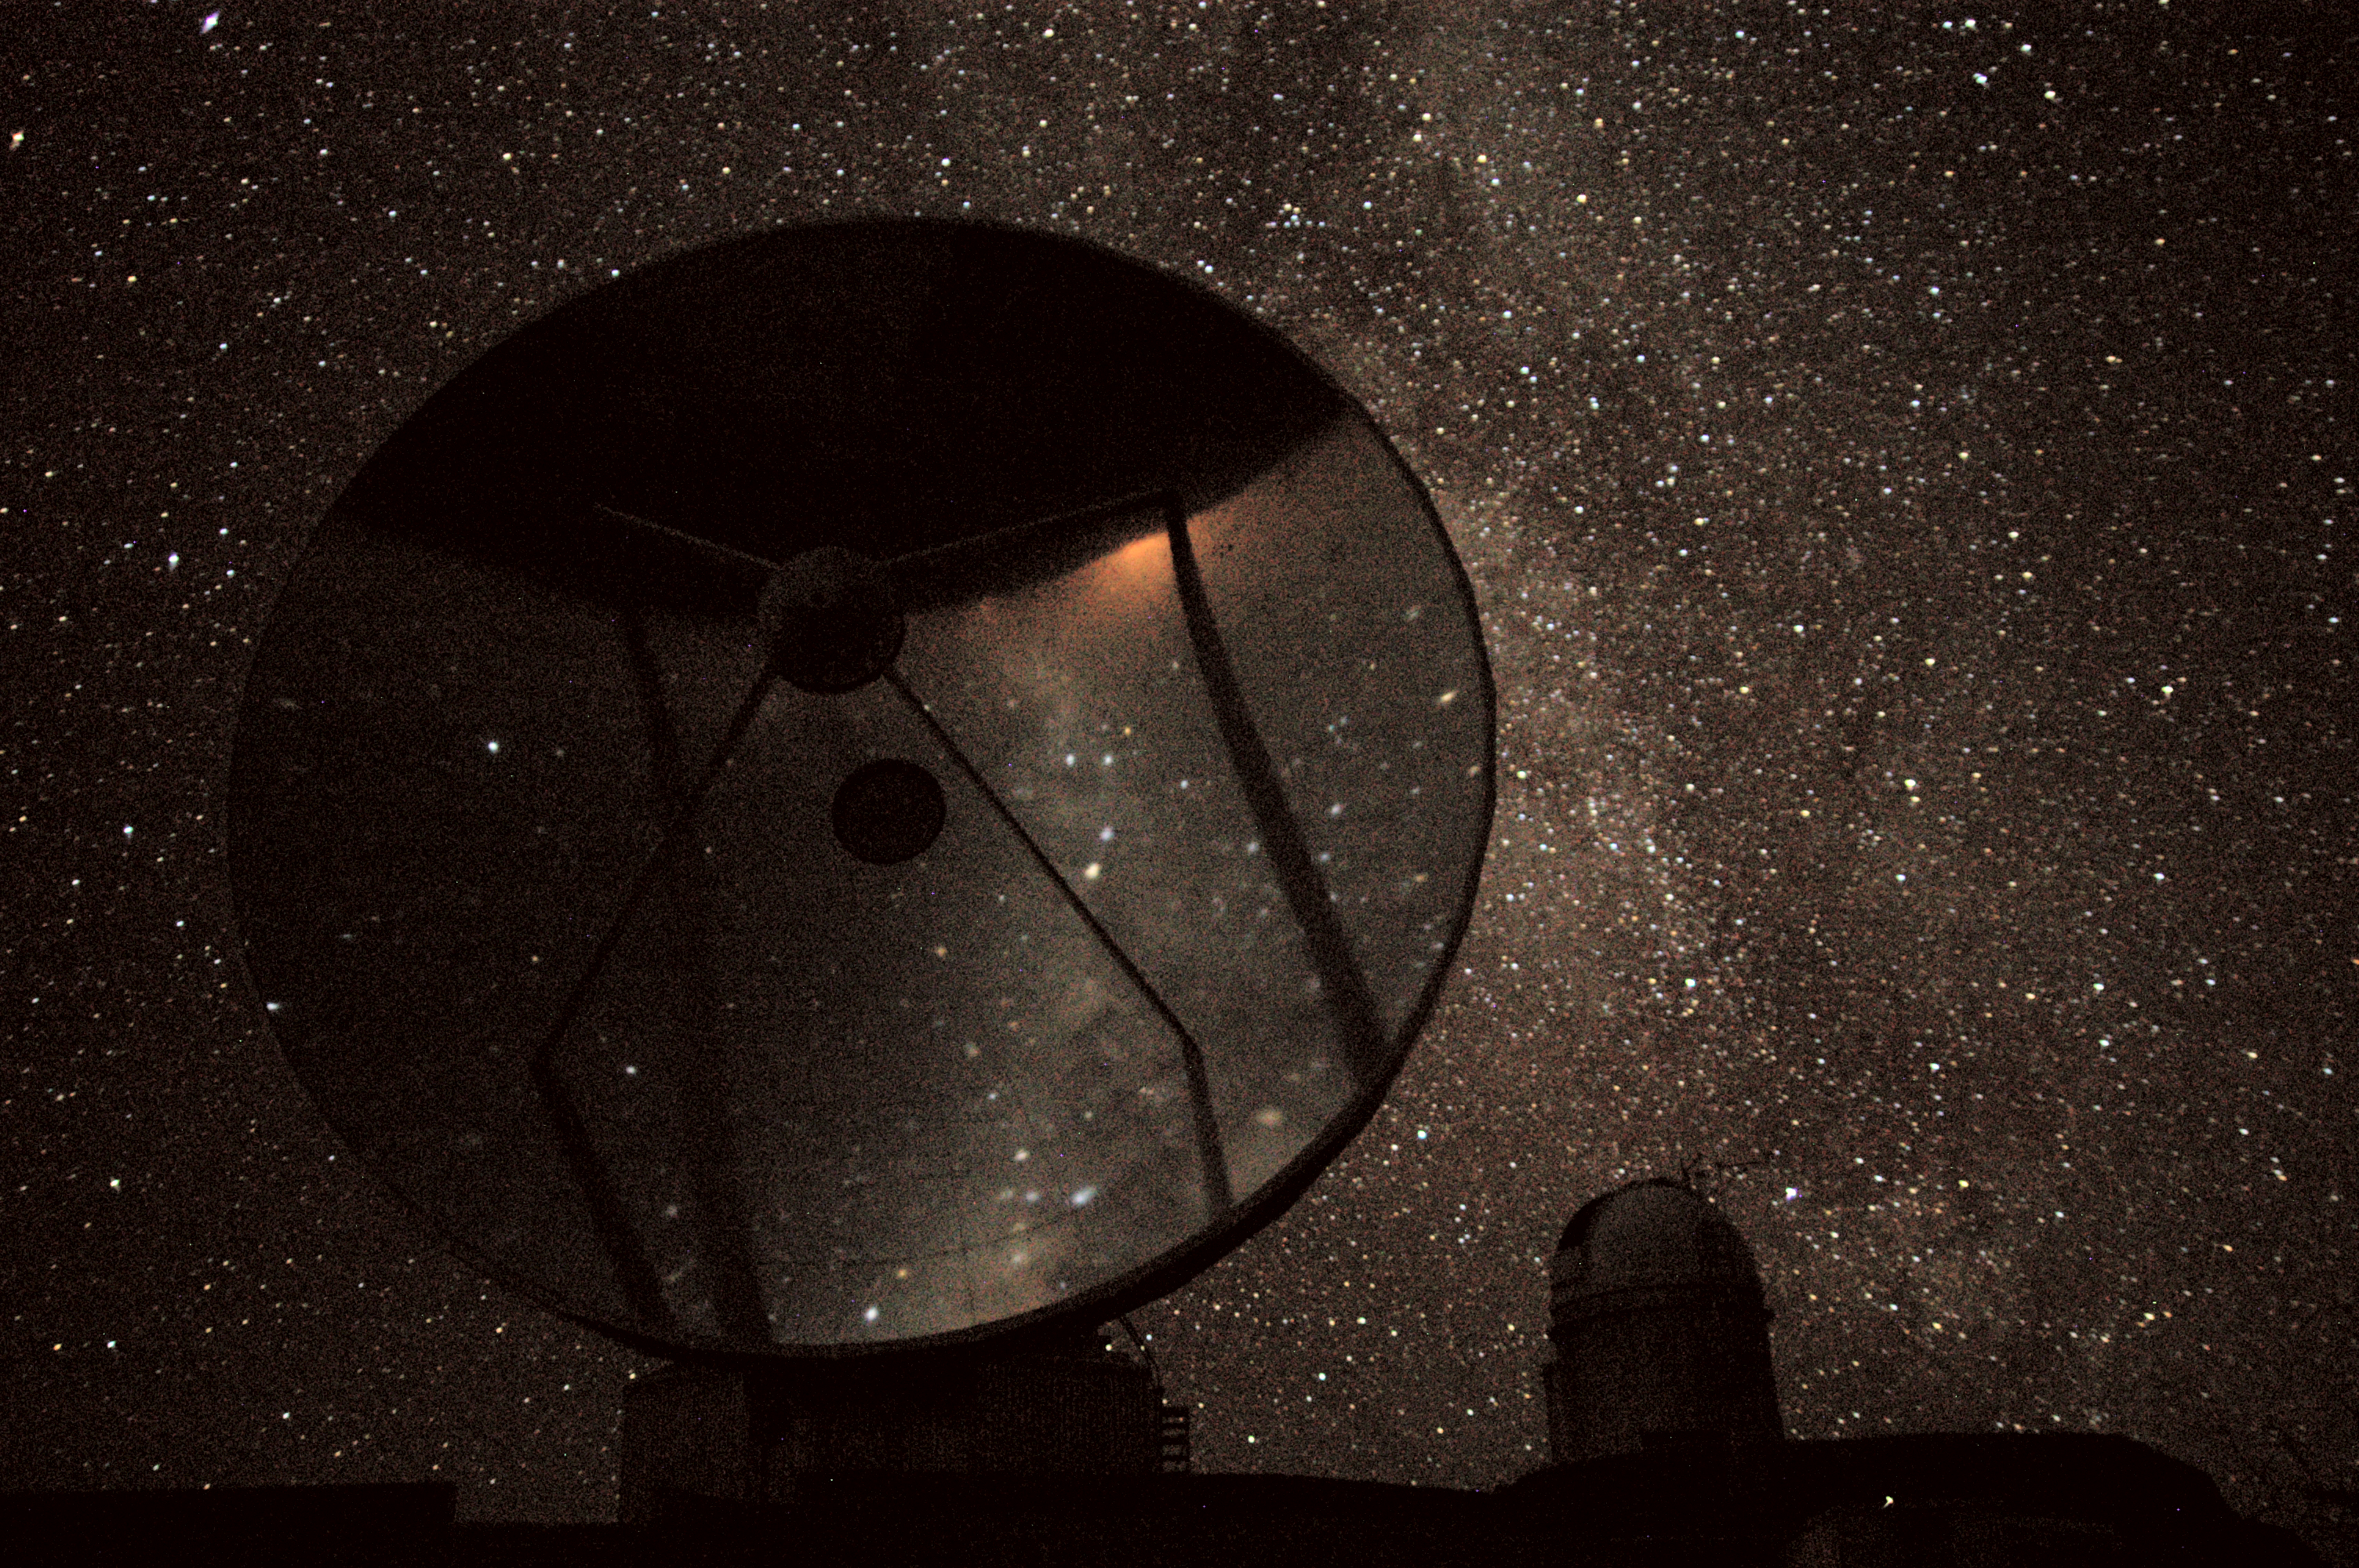

The Milky Way above La Silla

Early evening scenery at the ESO La Silla observatory. To the left is the decommisioned 15-metre dish of the Swedish-ESO Submillimetre Telescope (SEST), and on the right in the background is the dome of the ESO 3.6-metre telescope, at the highest point of the mountain. The southern Milky Way is seen along the right border of the SEST and above the 3.6 metre telescope. There is an upside-down reflection of the sky and the horizon behind the photographer in the highly polished antenna dish of the SEST.

Credit: Nico Housen/ESO